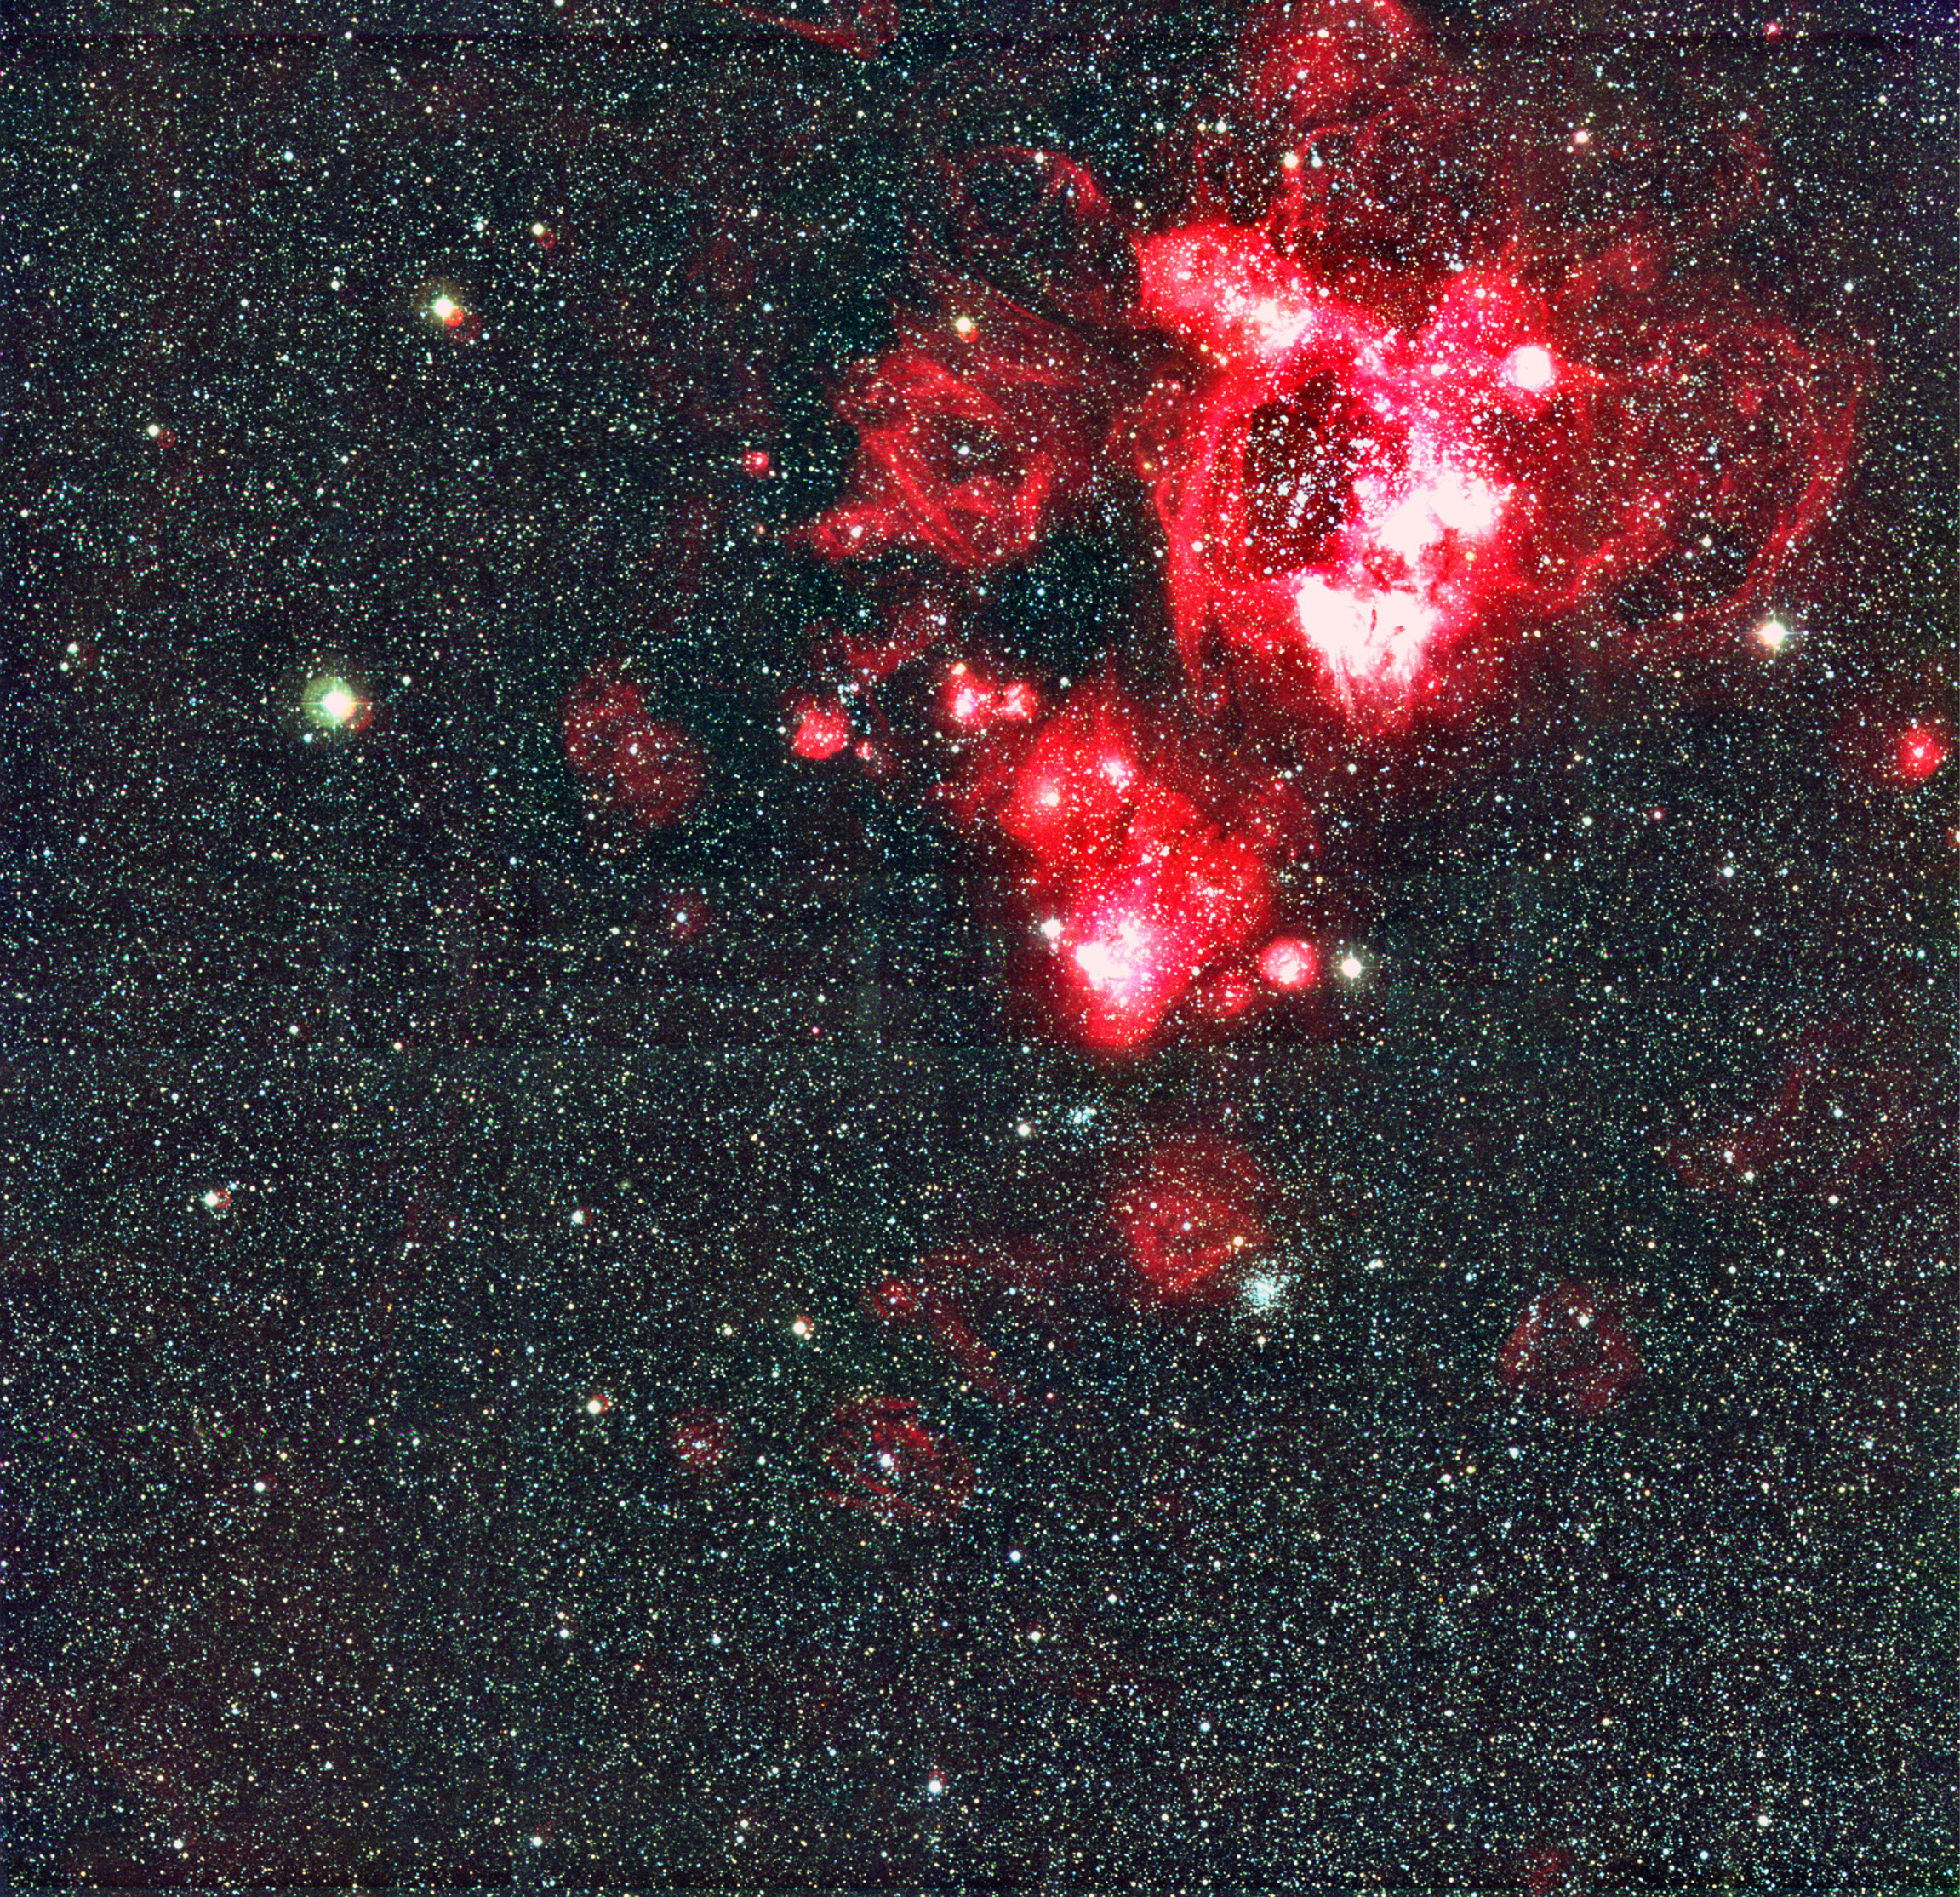

N44 in the Large Magellanic Cloud

This image of the spectacular N44 H II region in the LMC displays (very nearly) the full extent of the WFI field. N44 is a very bright, rich and well-studied complex in the LMC, somewhat apart from the other nebulae in this galaxy. The general appearance (in astronomical terminology: the "morphology") is well explained by a combination of fast outflow from stars (stellar winds) and supernova remnants, as well as sequential star formation.

Credit: ESO